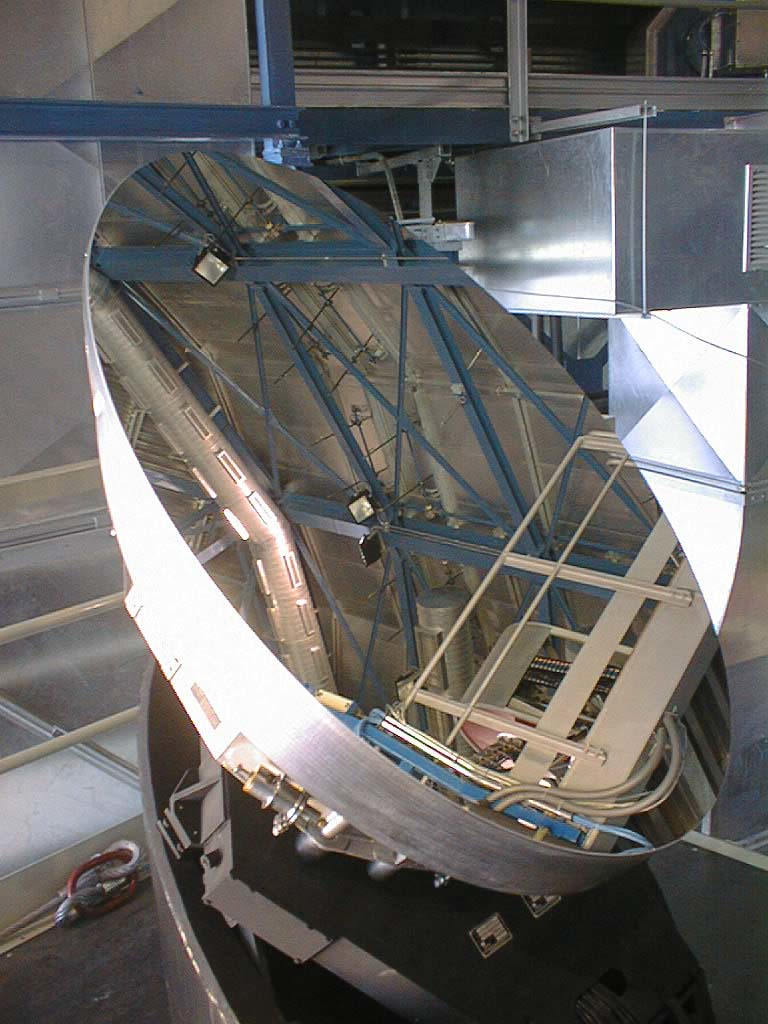

Second 8.2-m VLT mirror and its cell arrive at Paranal

In mid-August, just before the start of the Science Verification Period, the elliptical M3-mirror of Zerodur was mounted on the "M3 Tower" of the UT1. (Photo obtained on August 14, 1998).

Credit: ESO